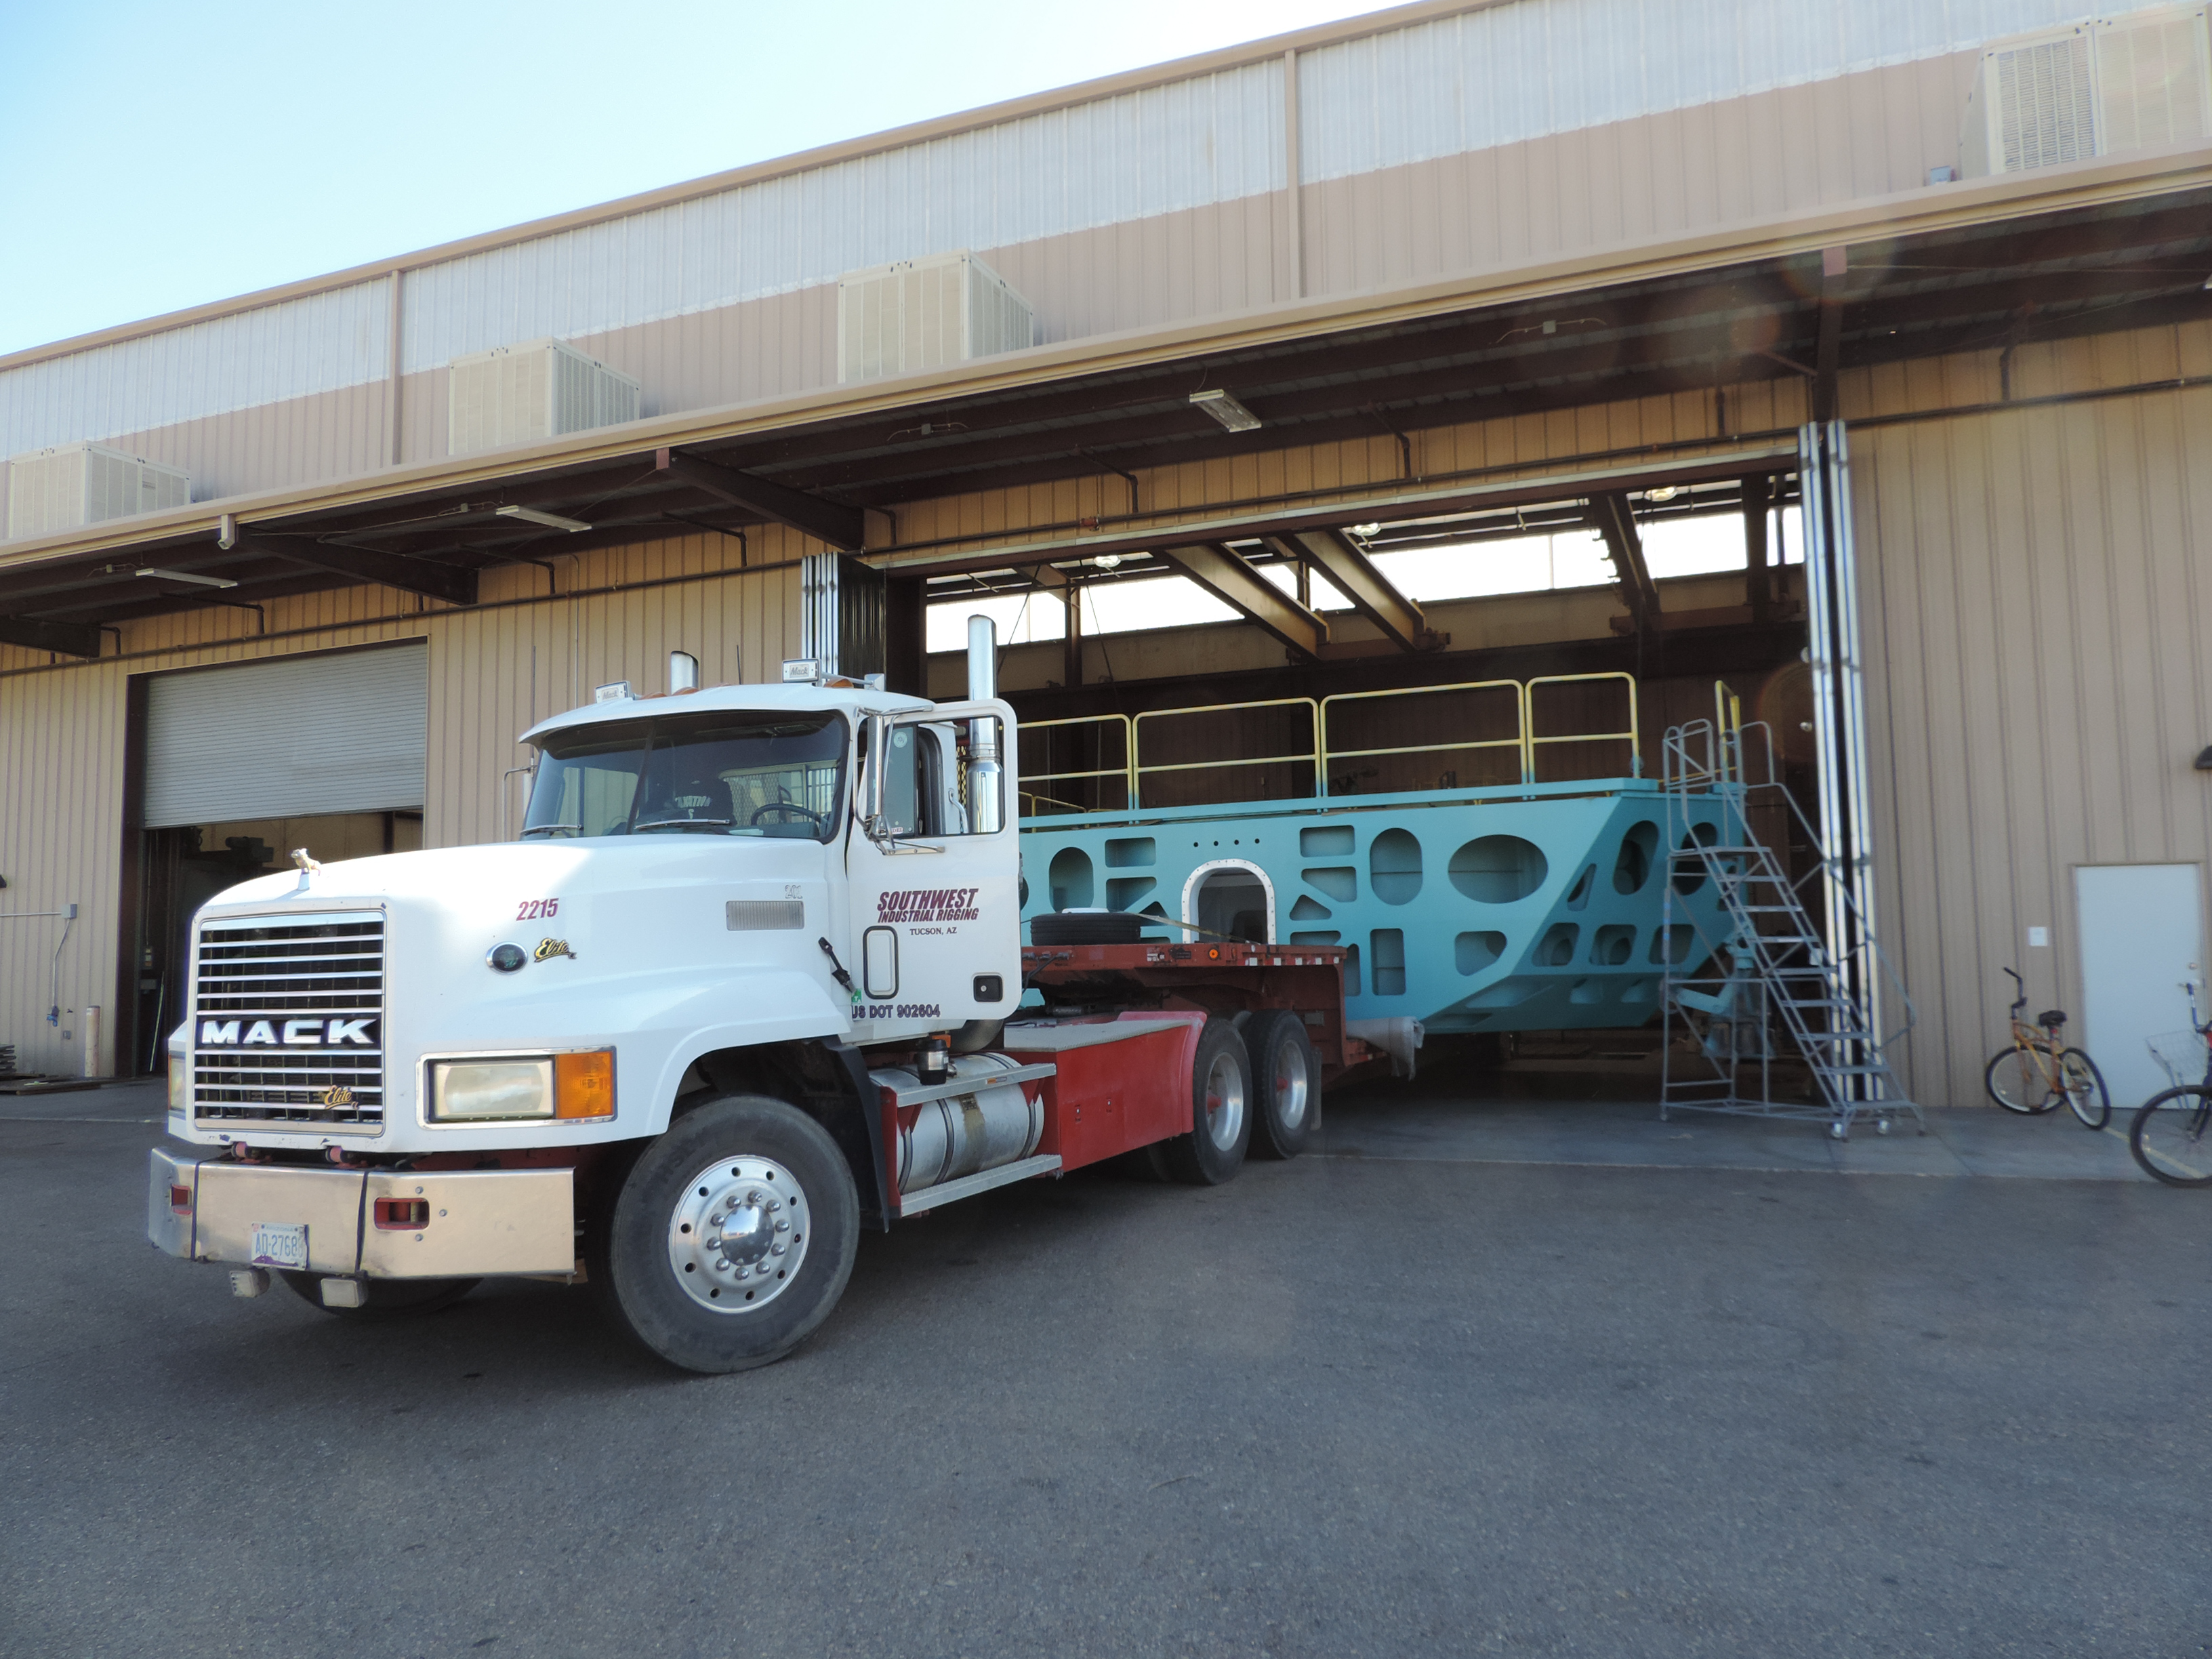

M1M3 Cell After Painting

After three weeks of bead blasting and painting, the Primary/Tertiary Mirror (M1M3) Cell has been completed by subcontractor CAID in Tucson, and the Cell has been moved out of the painting bay and into the workspace where integration activities are scheduled to begin in mid-October. After safety training and planning meetings are complete, the integration team will begin installation of the static supports and the custom-machined actuator interface plates.

Credit: Rubin Observatory/NSF/AURA